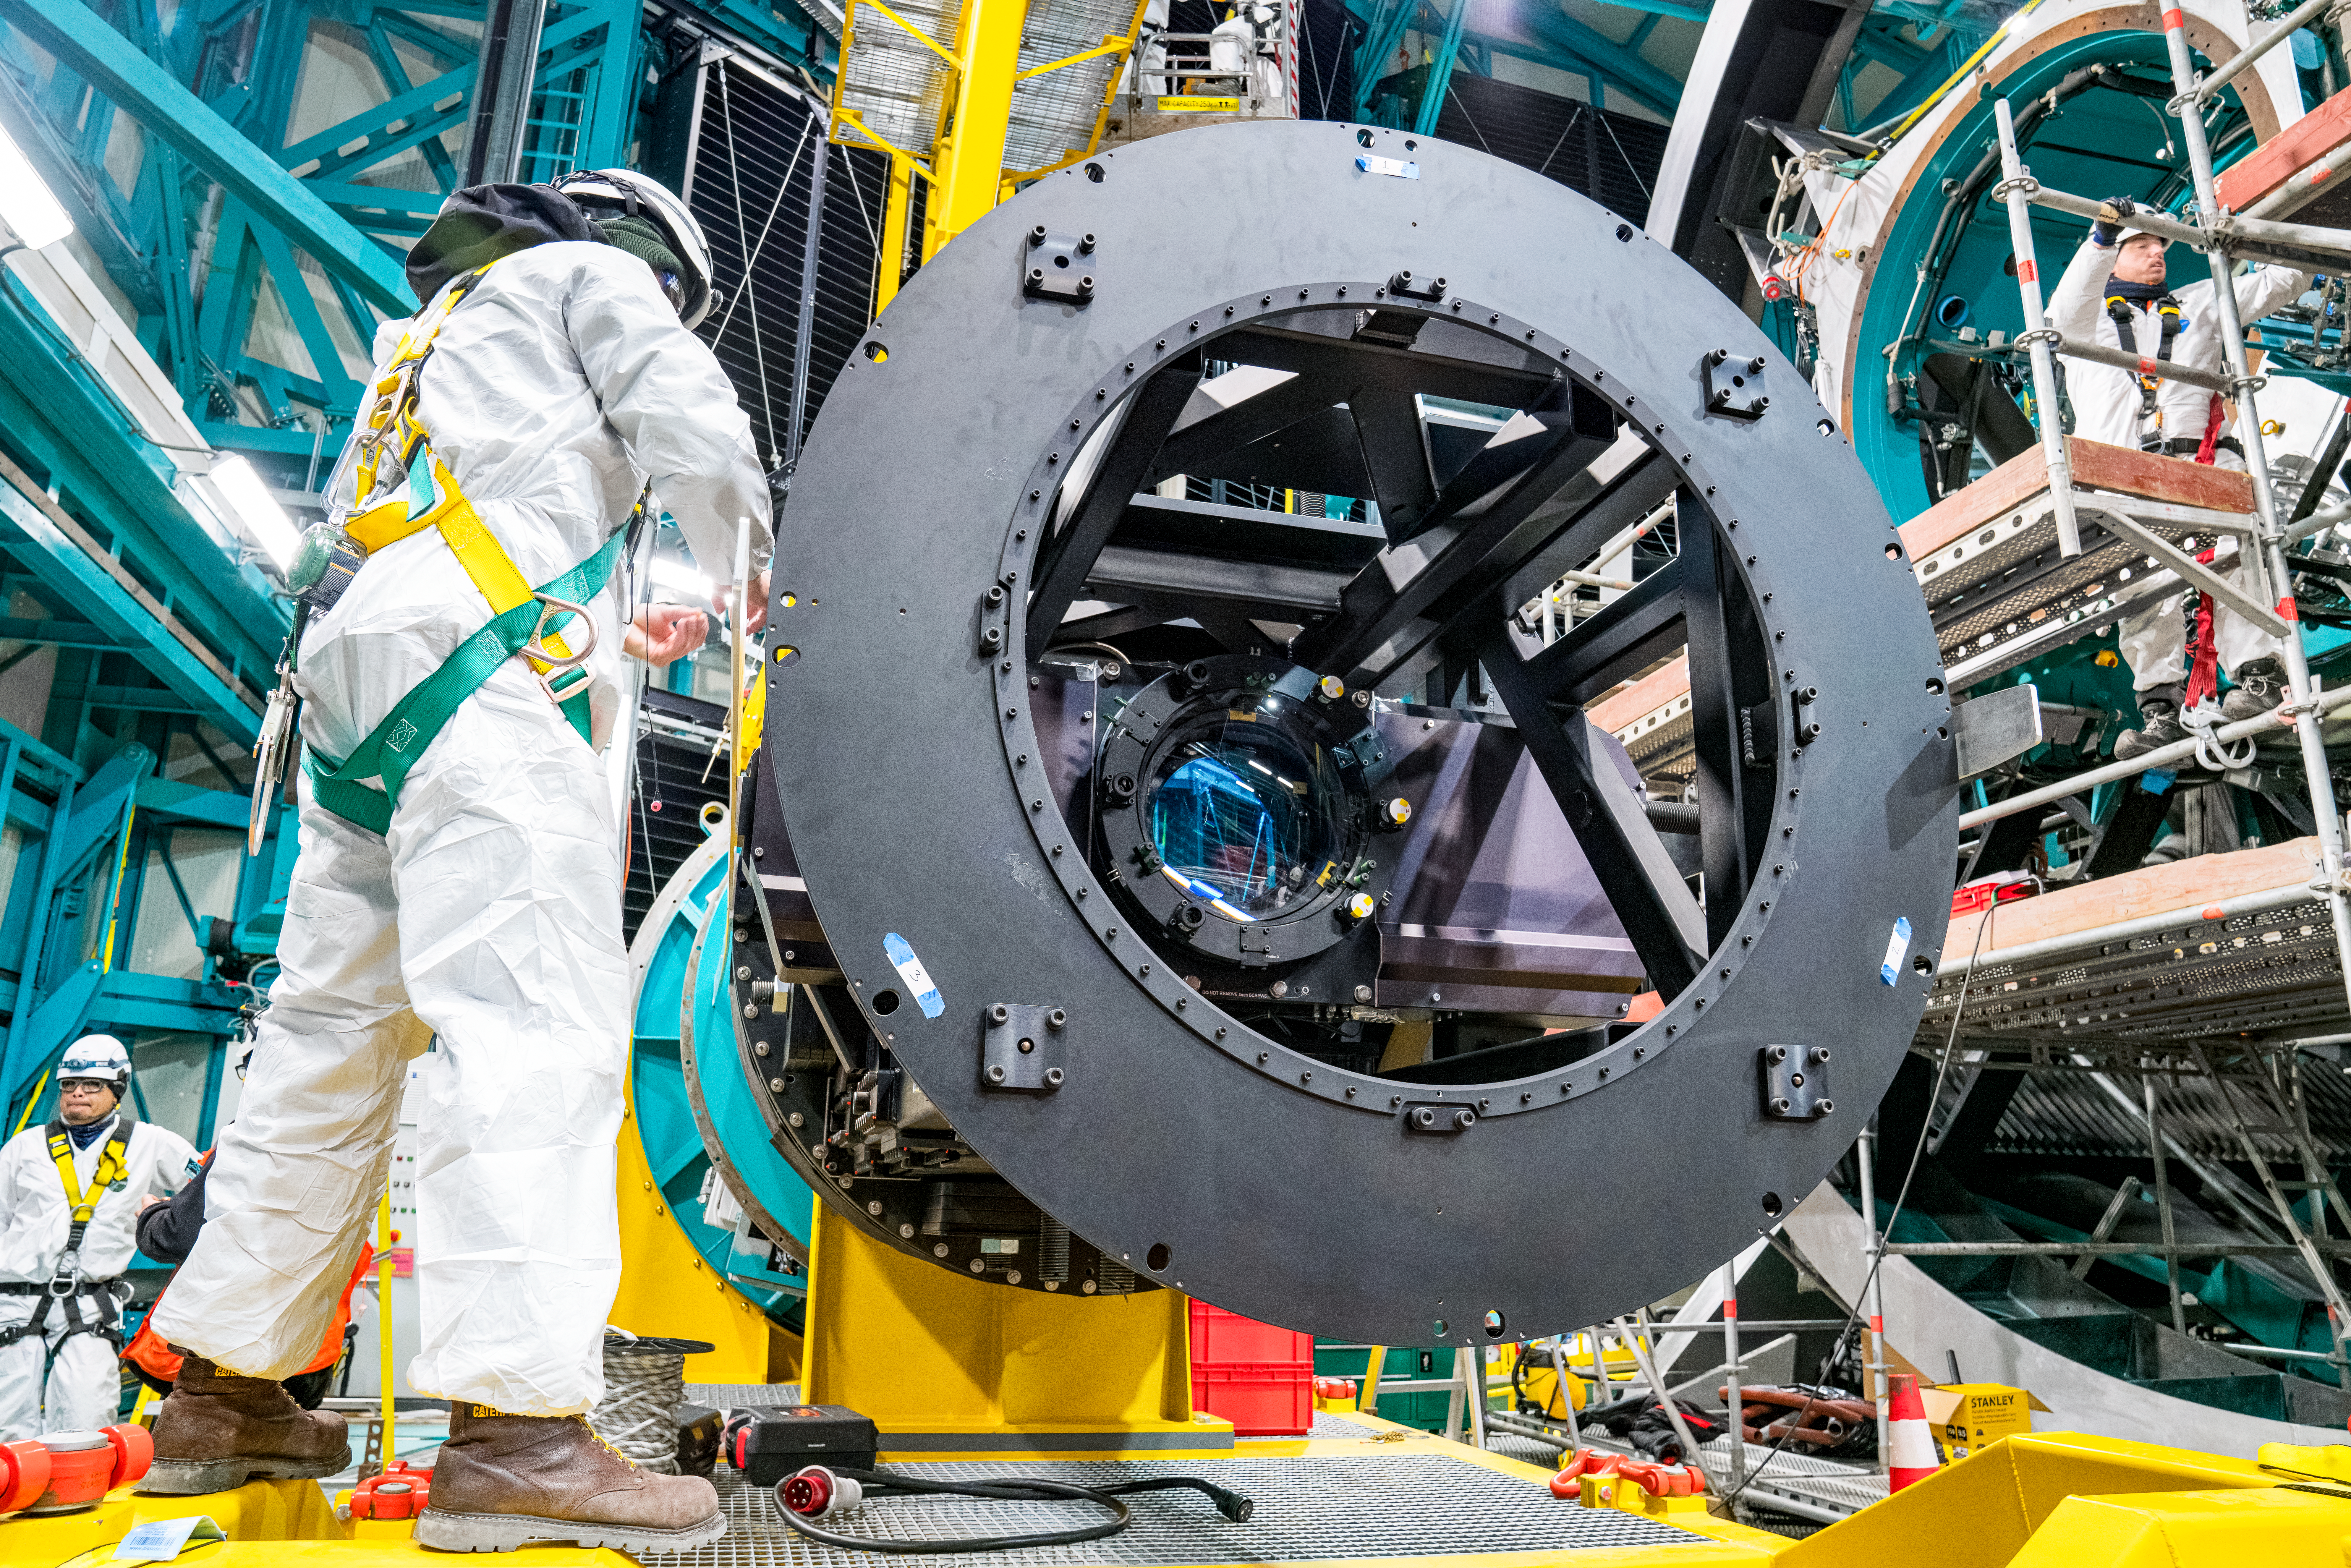

Rubin ComCam Install

Comcam Friday 23

Credit: Rubin Observatory/NSF/AURA/H. Stockebrand